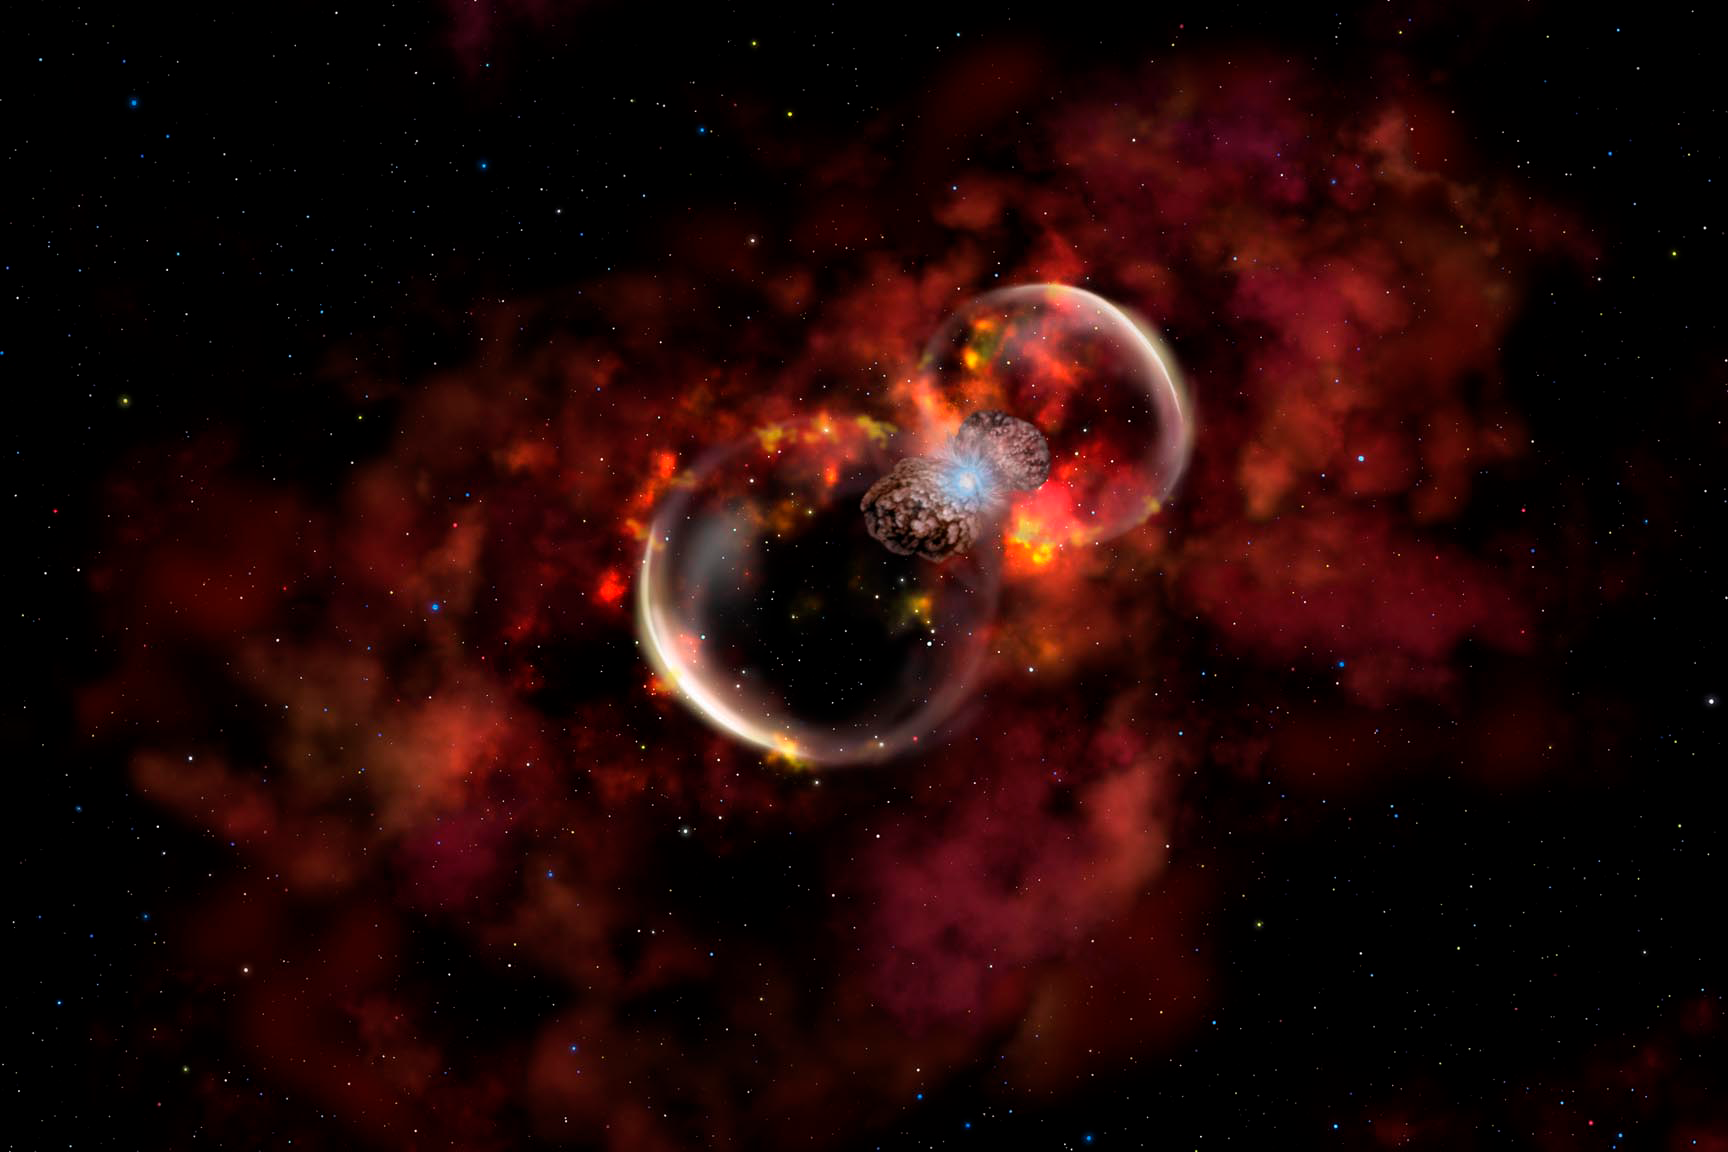

Probing a New Type of Stellar Explosion

Credit: Gemini Observatory/AURA/NSF/Artwork by Lynette Cook.